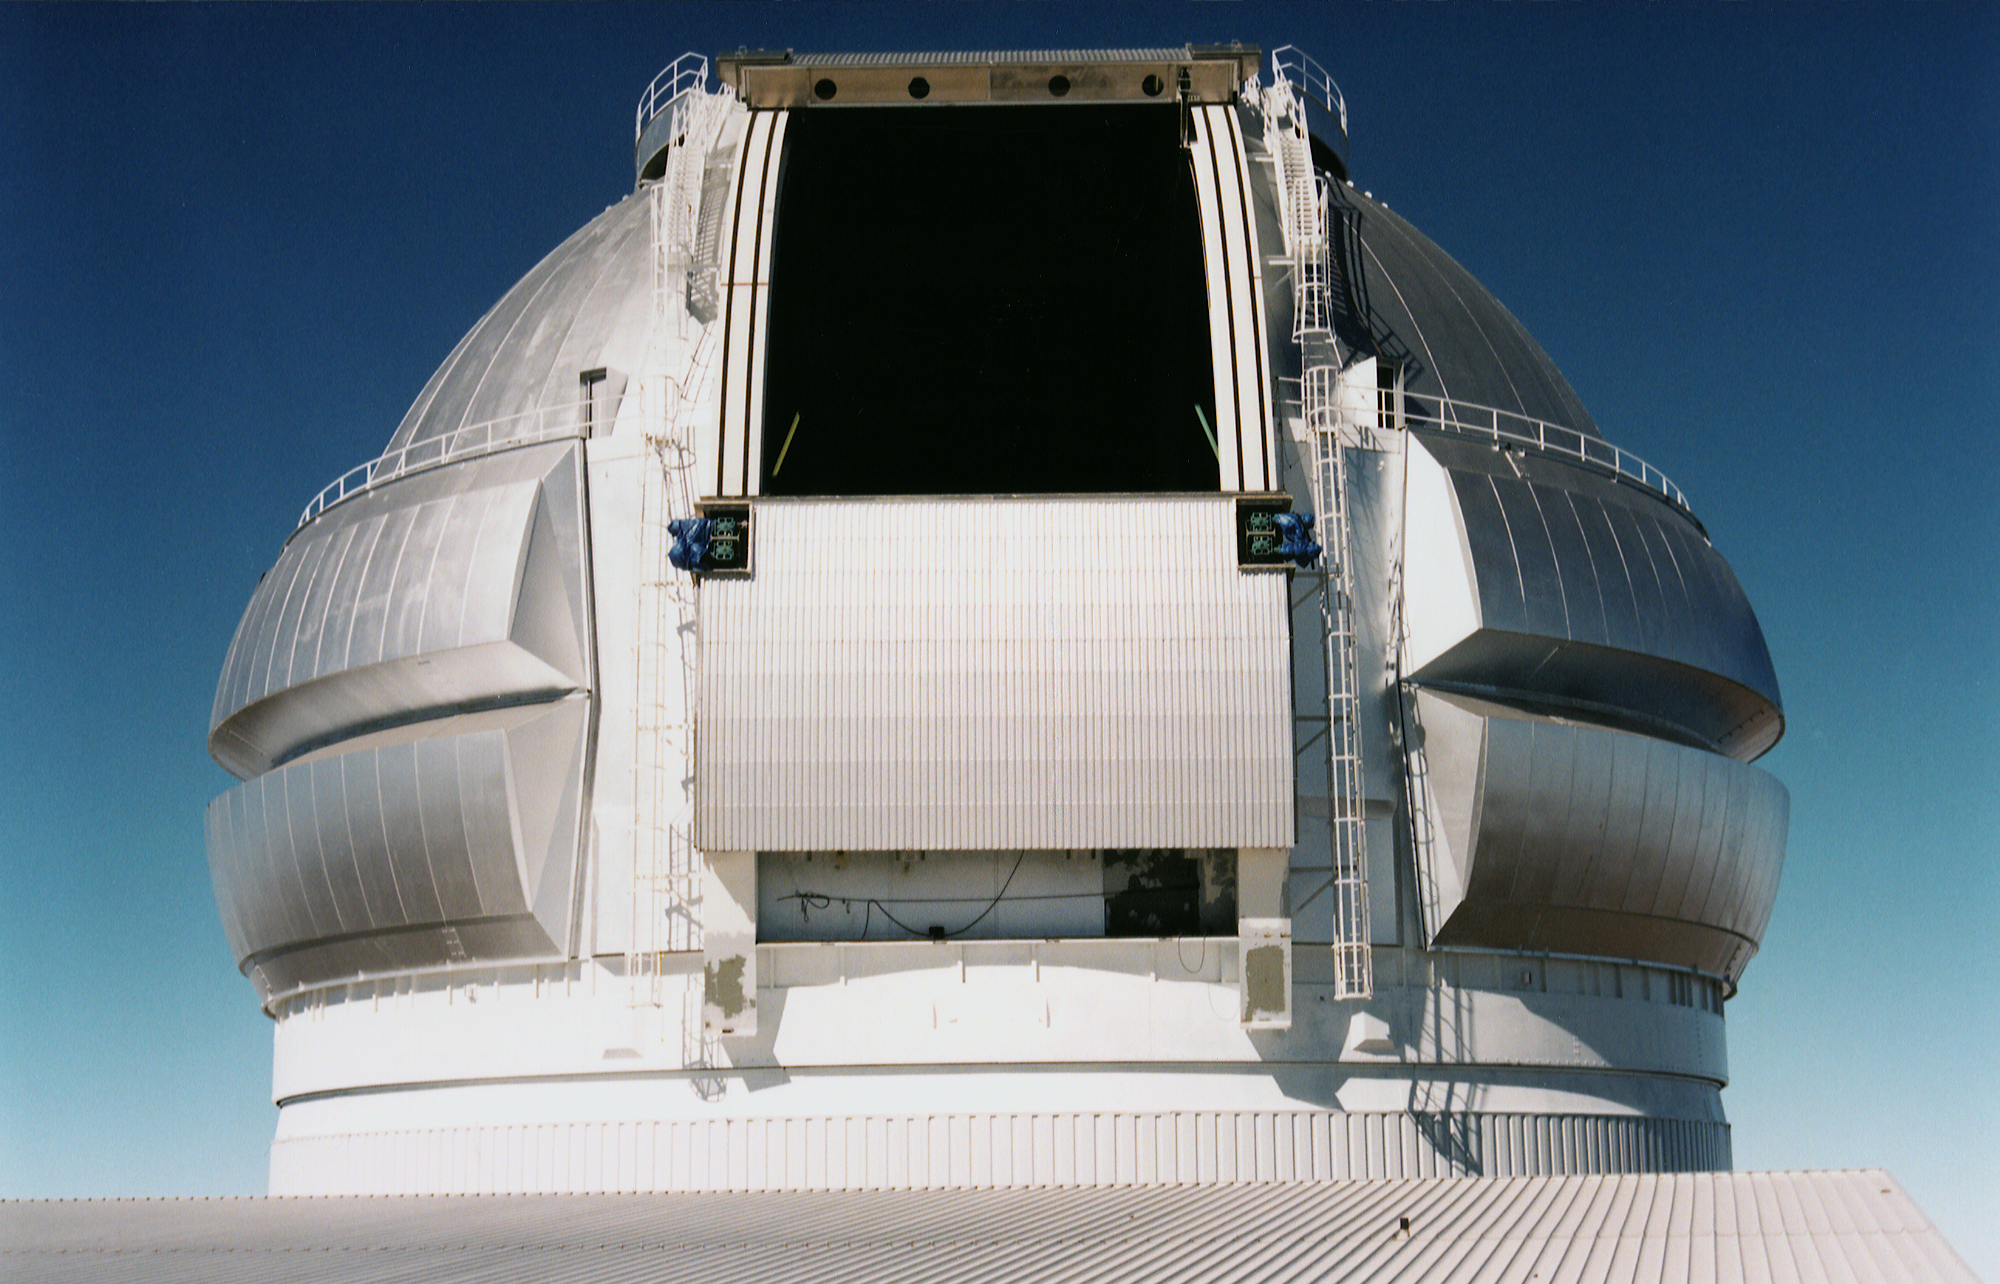

Gemini North, Mauna Kea

The Gemini North telescope dome at Mauna Kea, Hawaii, completed in February 1998.

Credit: NOIRLab/NSF/AURA